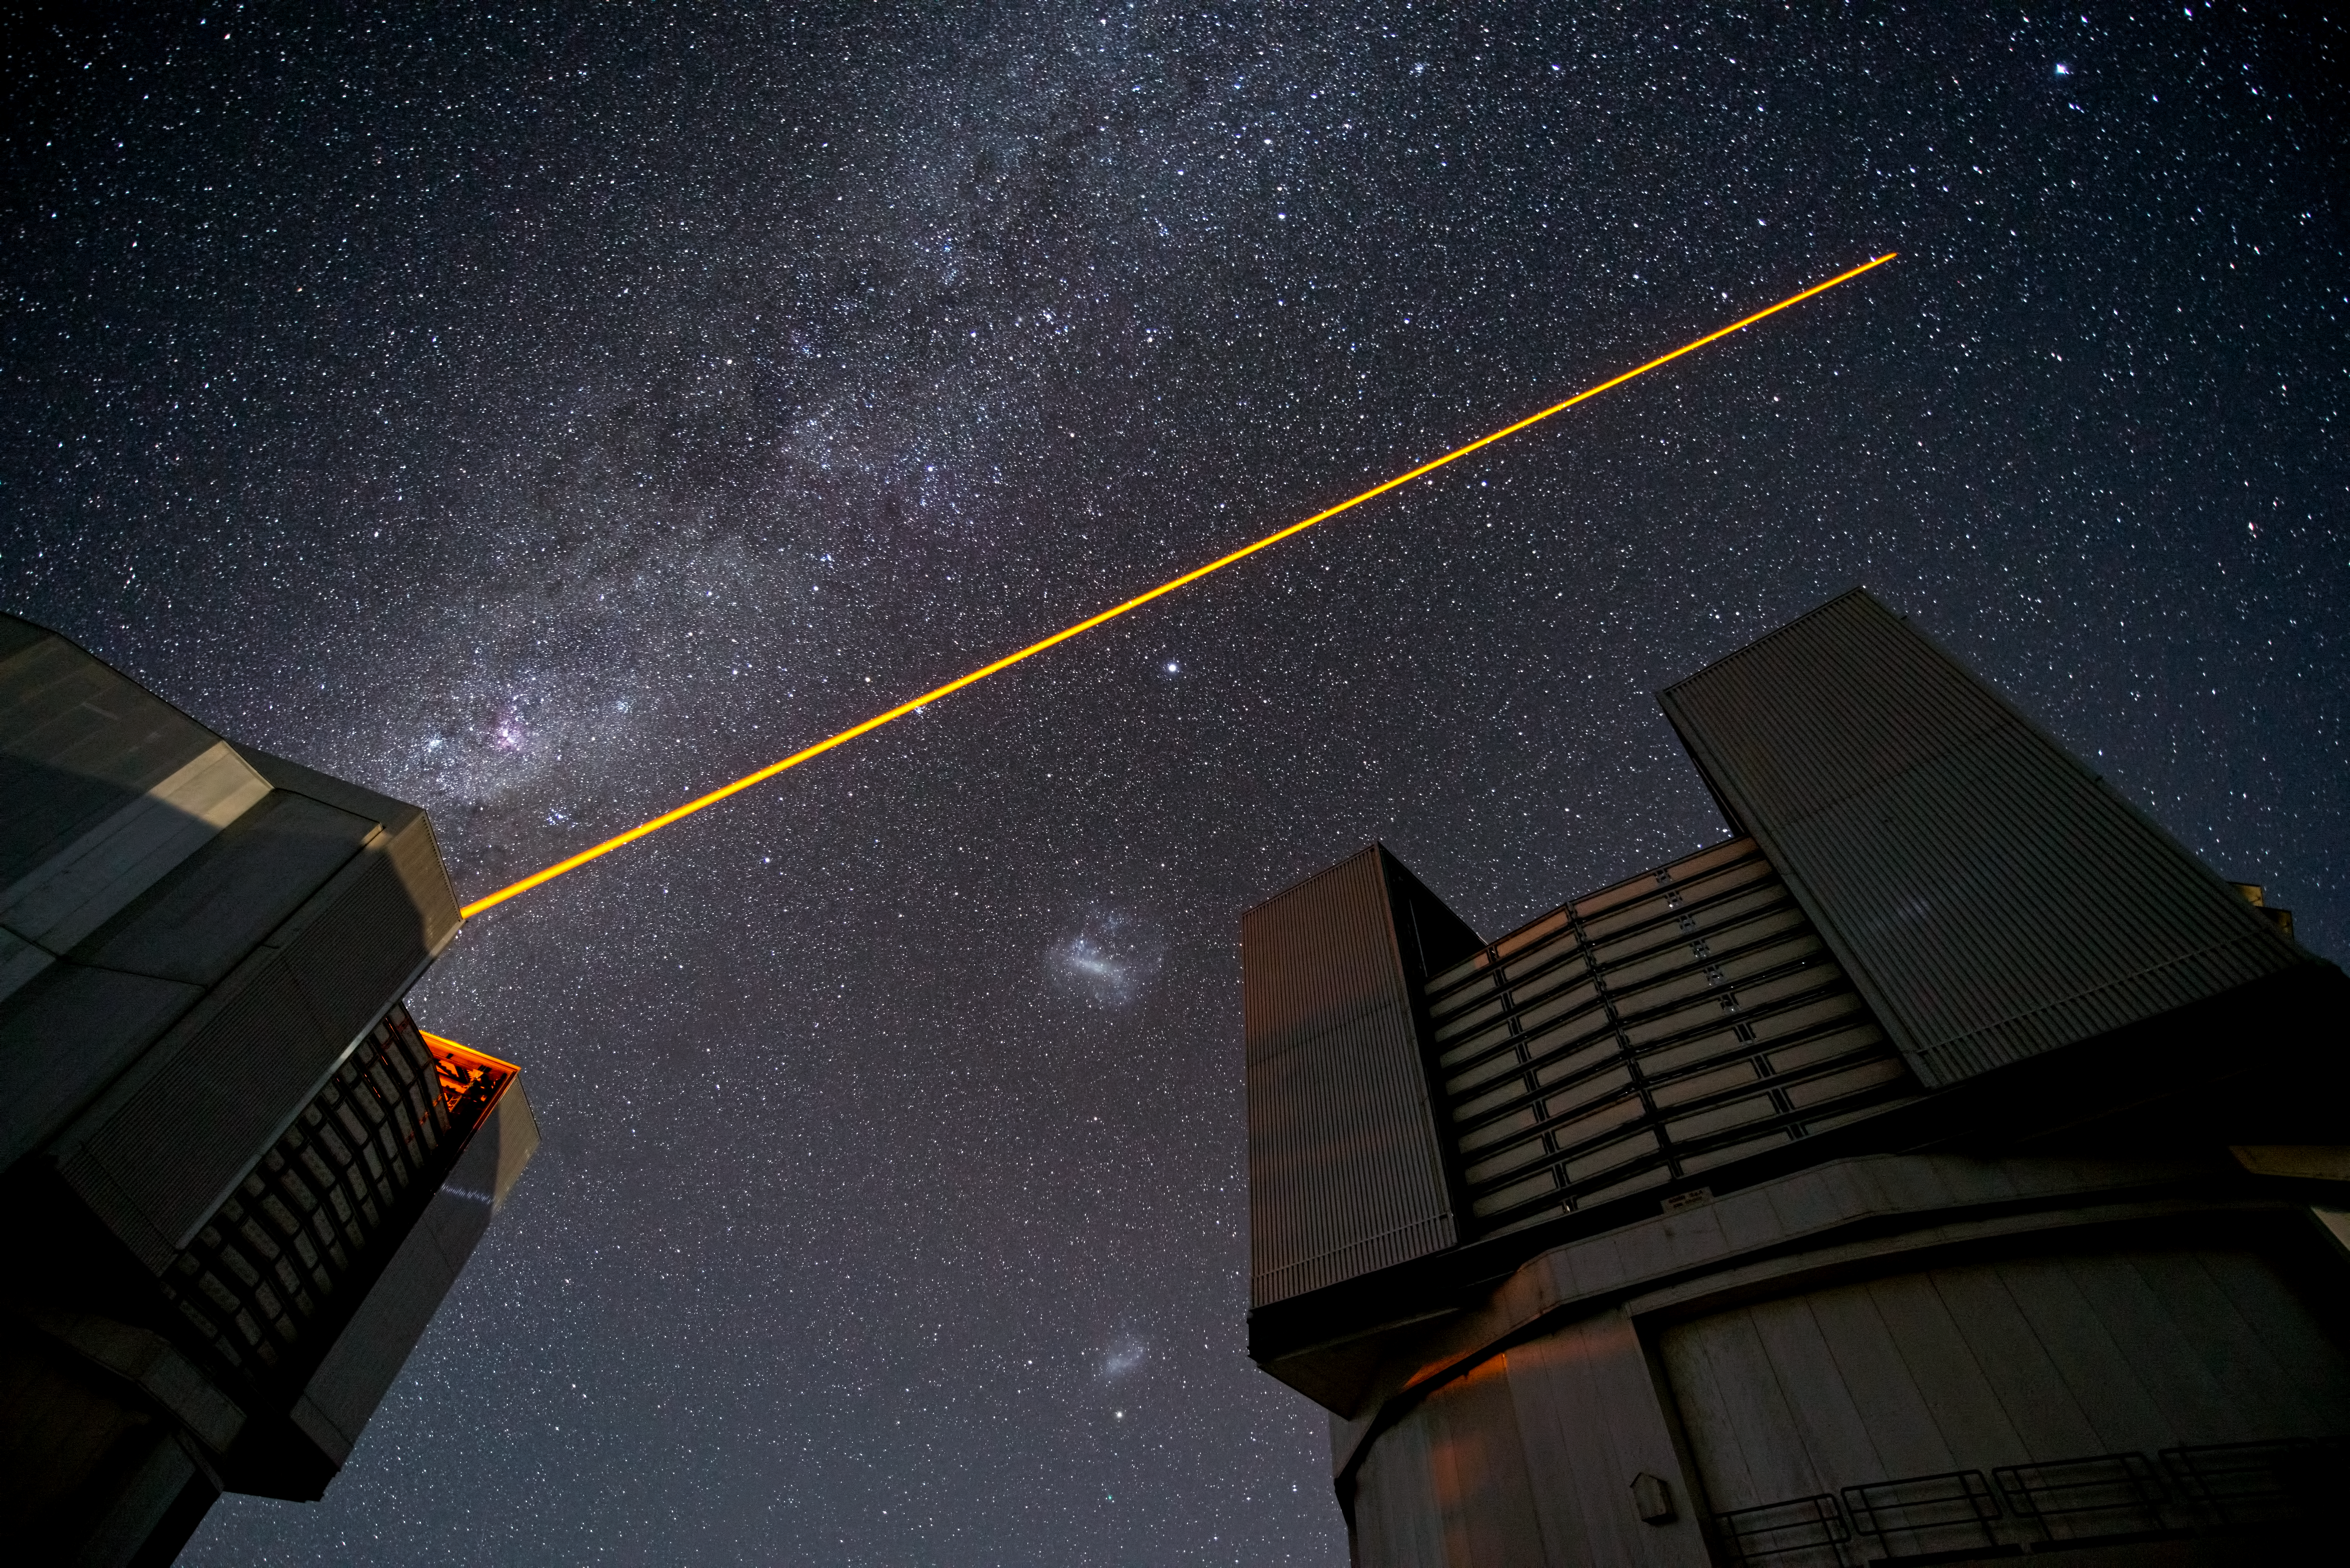

PARLA laser at the VLT

The PARLA laser is used to generate an artificial star about 90 kilometres up in the atmosphere. By creating and observing such a bright point of light astronomers can probe the turbulence in the layers of the atmosphere above the telescope. This information is then used to adjust deformable mirrors in real time in order to correct most of the disturbances caused by the constant movement of atmosphere and create much sharper images. Read more on the ESO announcement ann13010.

Credit: ESO/G.Hüdepohl (atacamaphoto.com)